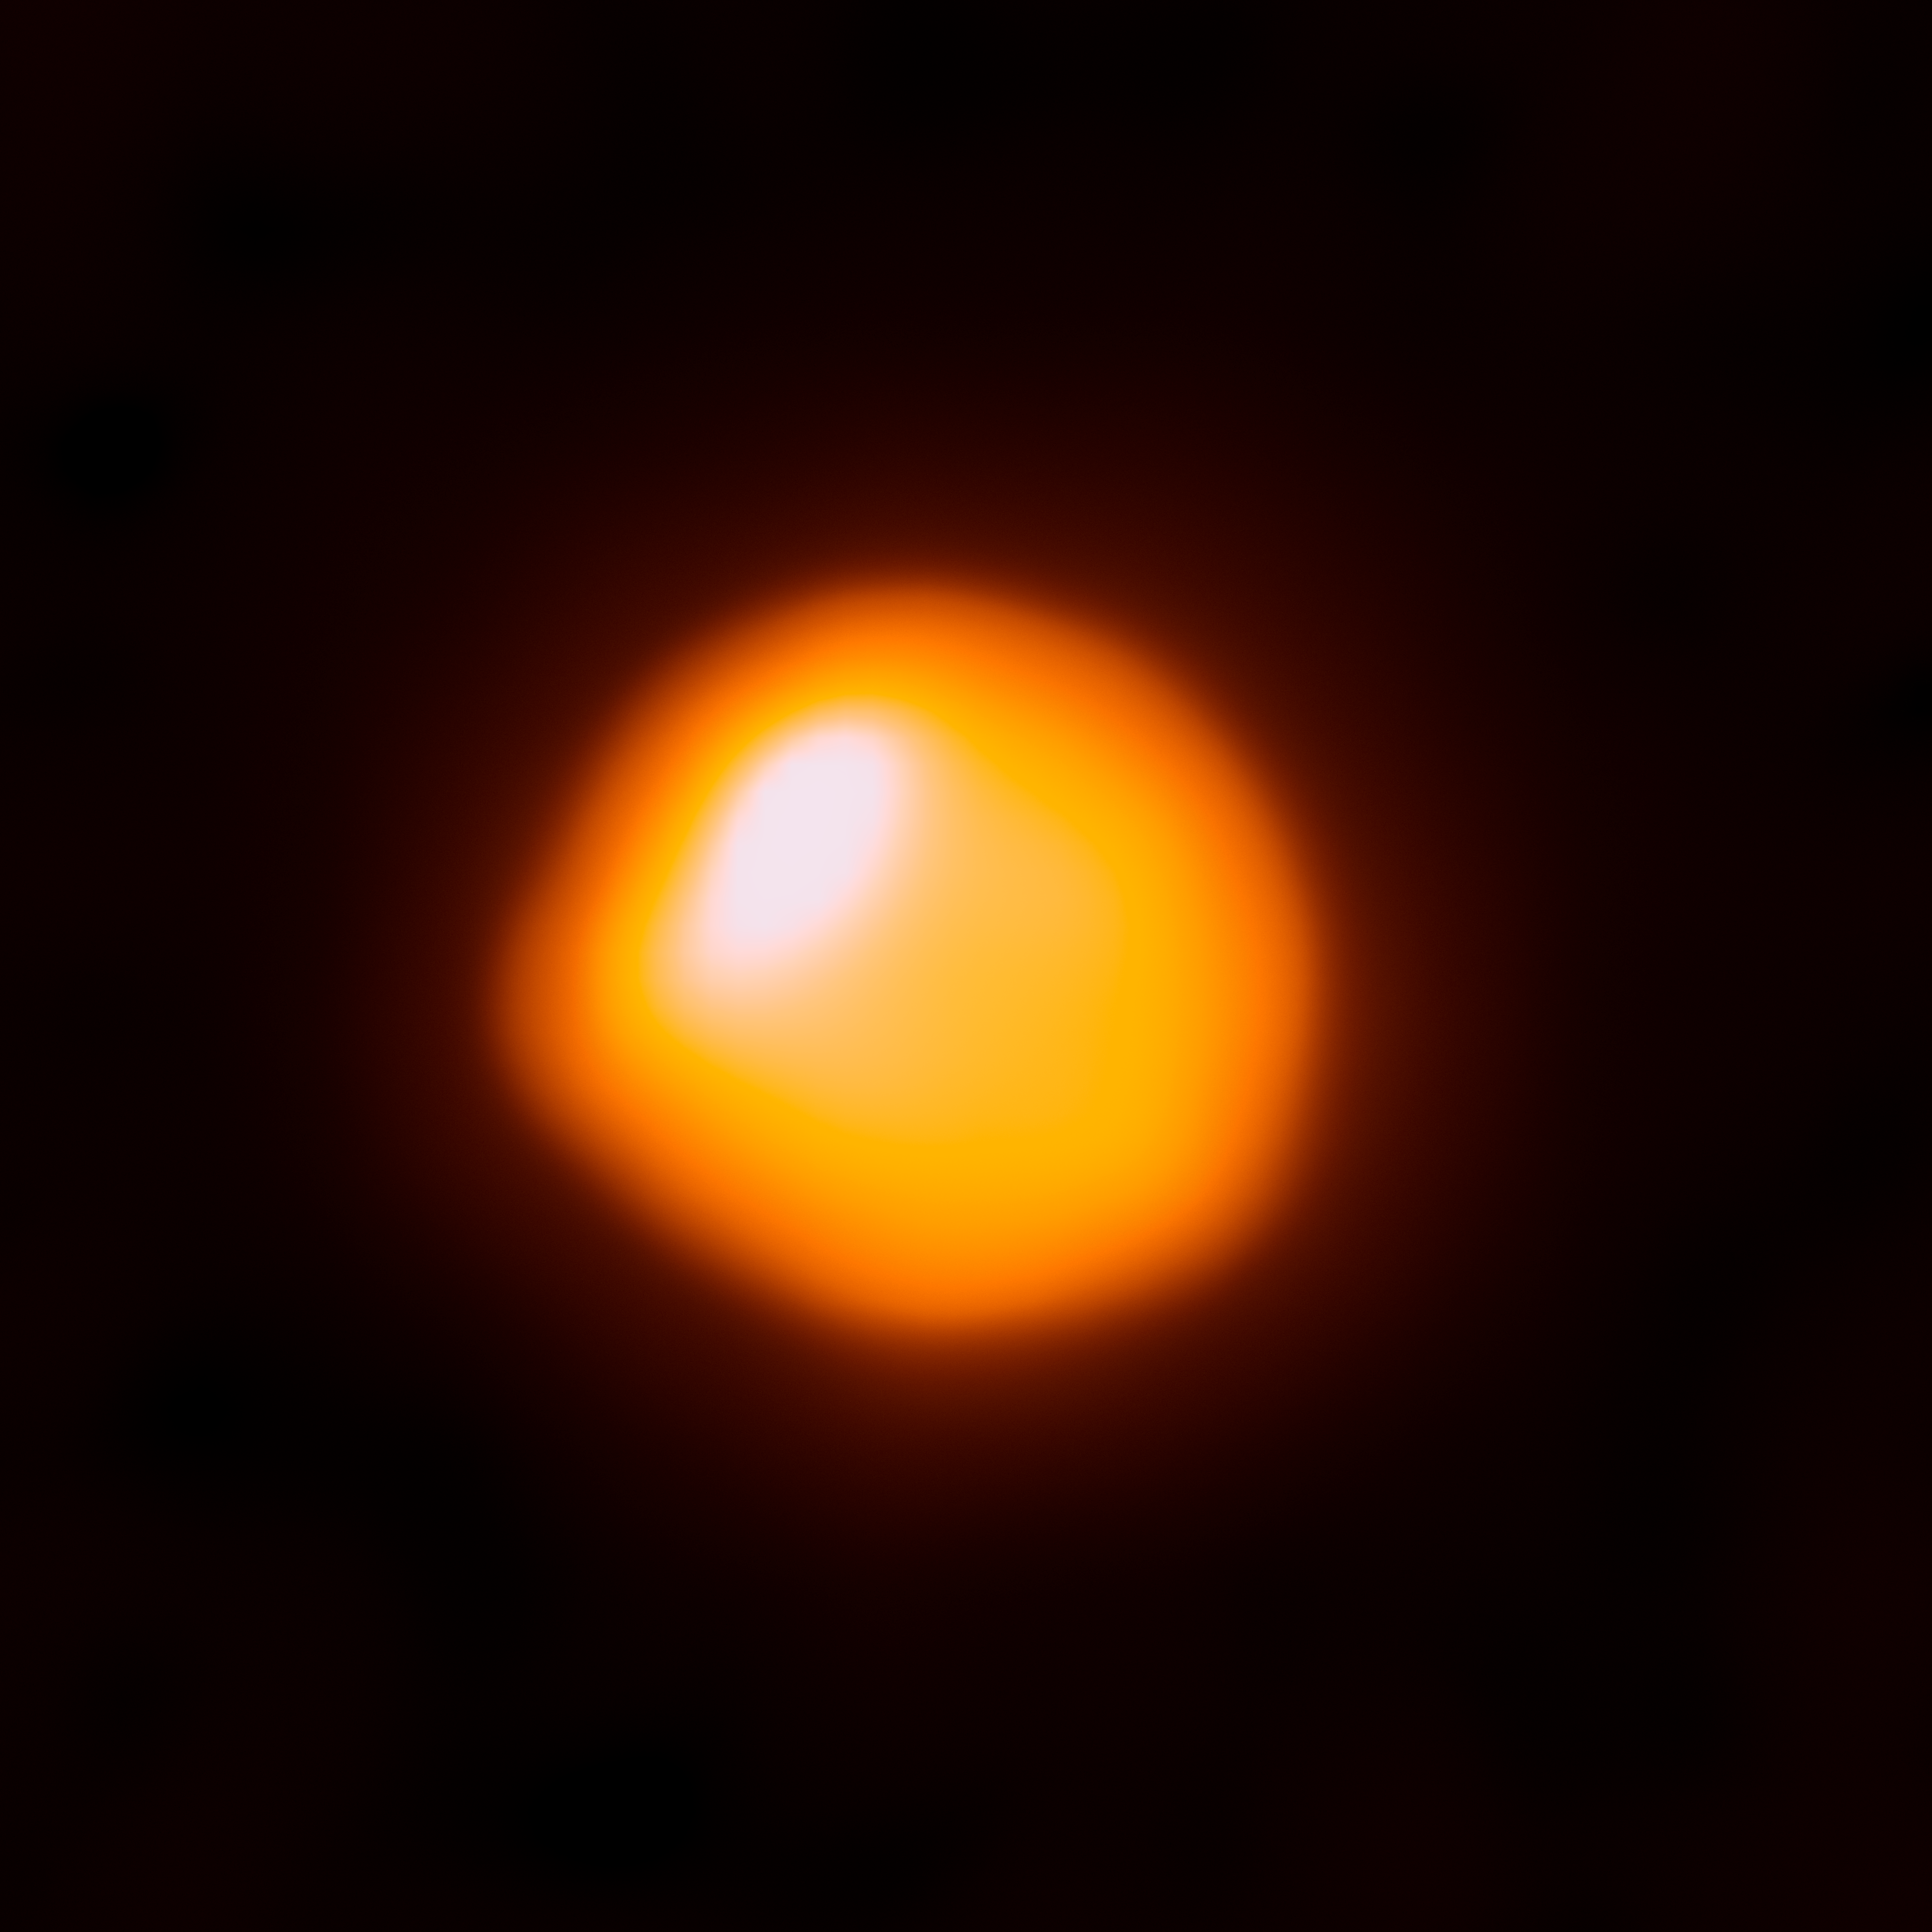

Betelgeuse captured by ALMA

This orange blob shows the nearby star Betelgeuse, as seen by the Atacama Large Millimeter/submillimeter Array (ALMA). This is the first time that ALMA has ever observed the surface of a star and this first attempt has resulted in the highest-resolution image of Betelgeuse available.

Betelgeuse is one of the largest stars currently known — with a radius around 1400 times larger than the Sun’s in the millimeter continuum. About 600 light-years away in the constellation of Orion (The Hunter), the red supergiant burns brightly, causing it to have only a short life expectancy. The star is just about eight million years old, but is already on the verge of becoming a supernova. When that happens, the resulting explosion will be visible from Earth, even in broad daylight.

The star has been observed in many other wavelengths, particularly in the visible, infrared, and ultraviolet. Using ESO’s Very Large Telescope astronomers discovered a vast plume of gas almost as large as our Solar System. Astronomers have also found a gigantic bubble that boils away on Betelgeuse’s surface. These features help to explain how the star is shedding gas and dust at tremendous rates (eso0927, eso1121). In this picture, ALMA observes the hot gas of the lower chromosphere of Betelgeuse at sub-millimeter wavelengths — where localised increased temperatures explain why it is not symmetric. Scientifically, ALMA can help us to understand the extended atmospheres of these hot, blazing stars.

Credit: ALMA (ESO/NAOJ/NRAO)/E. O’Gorman/P. Kervella